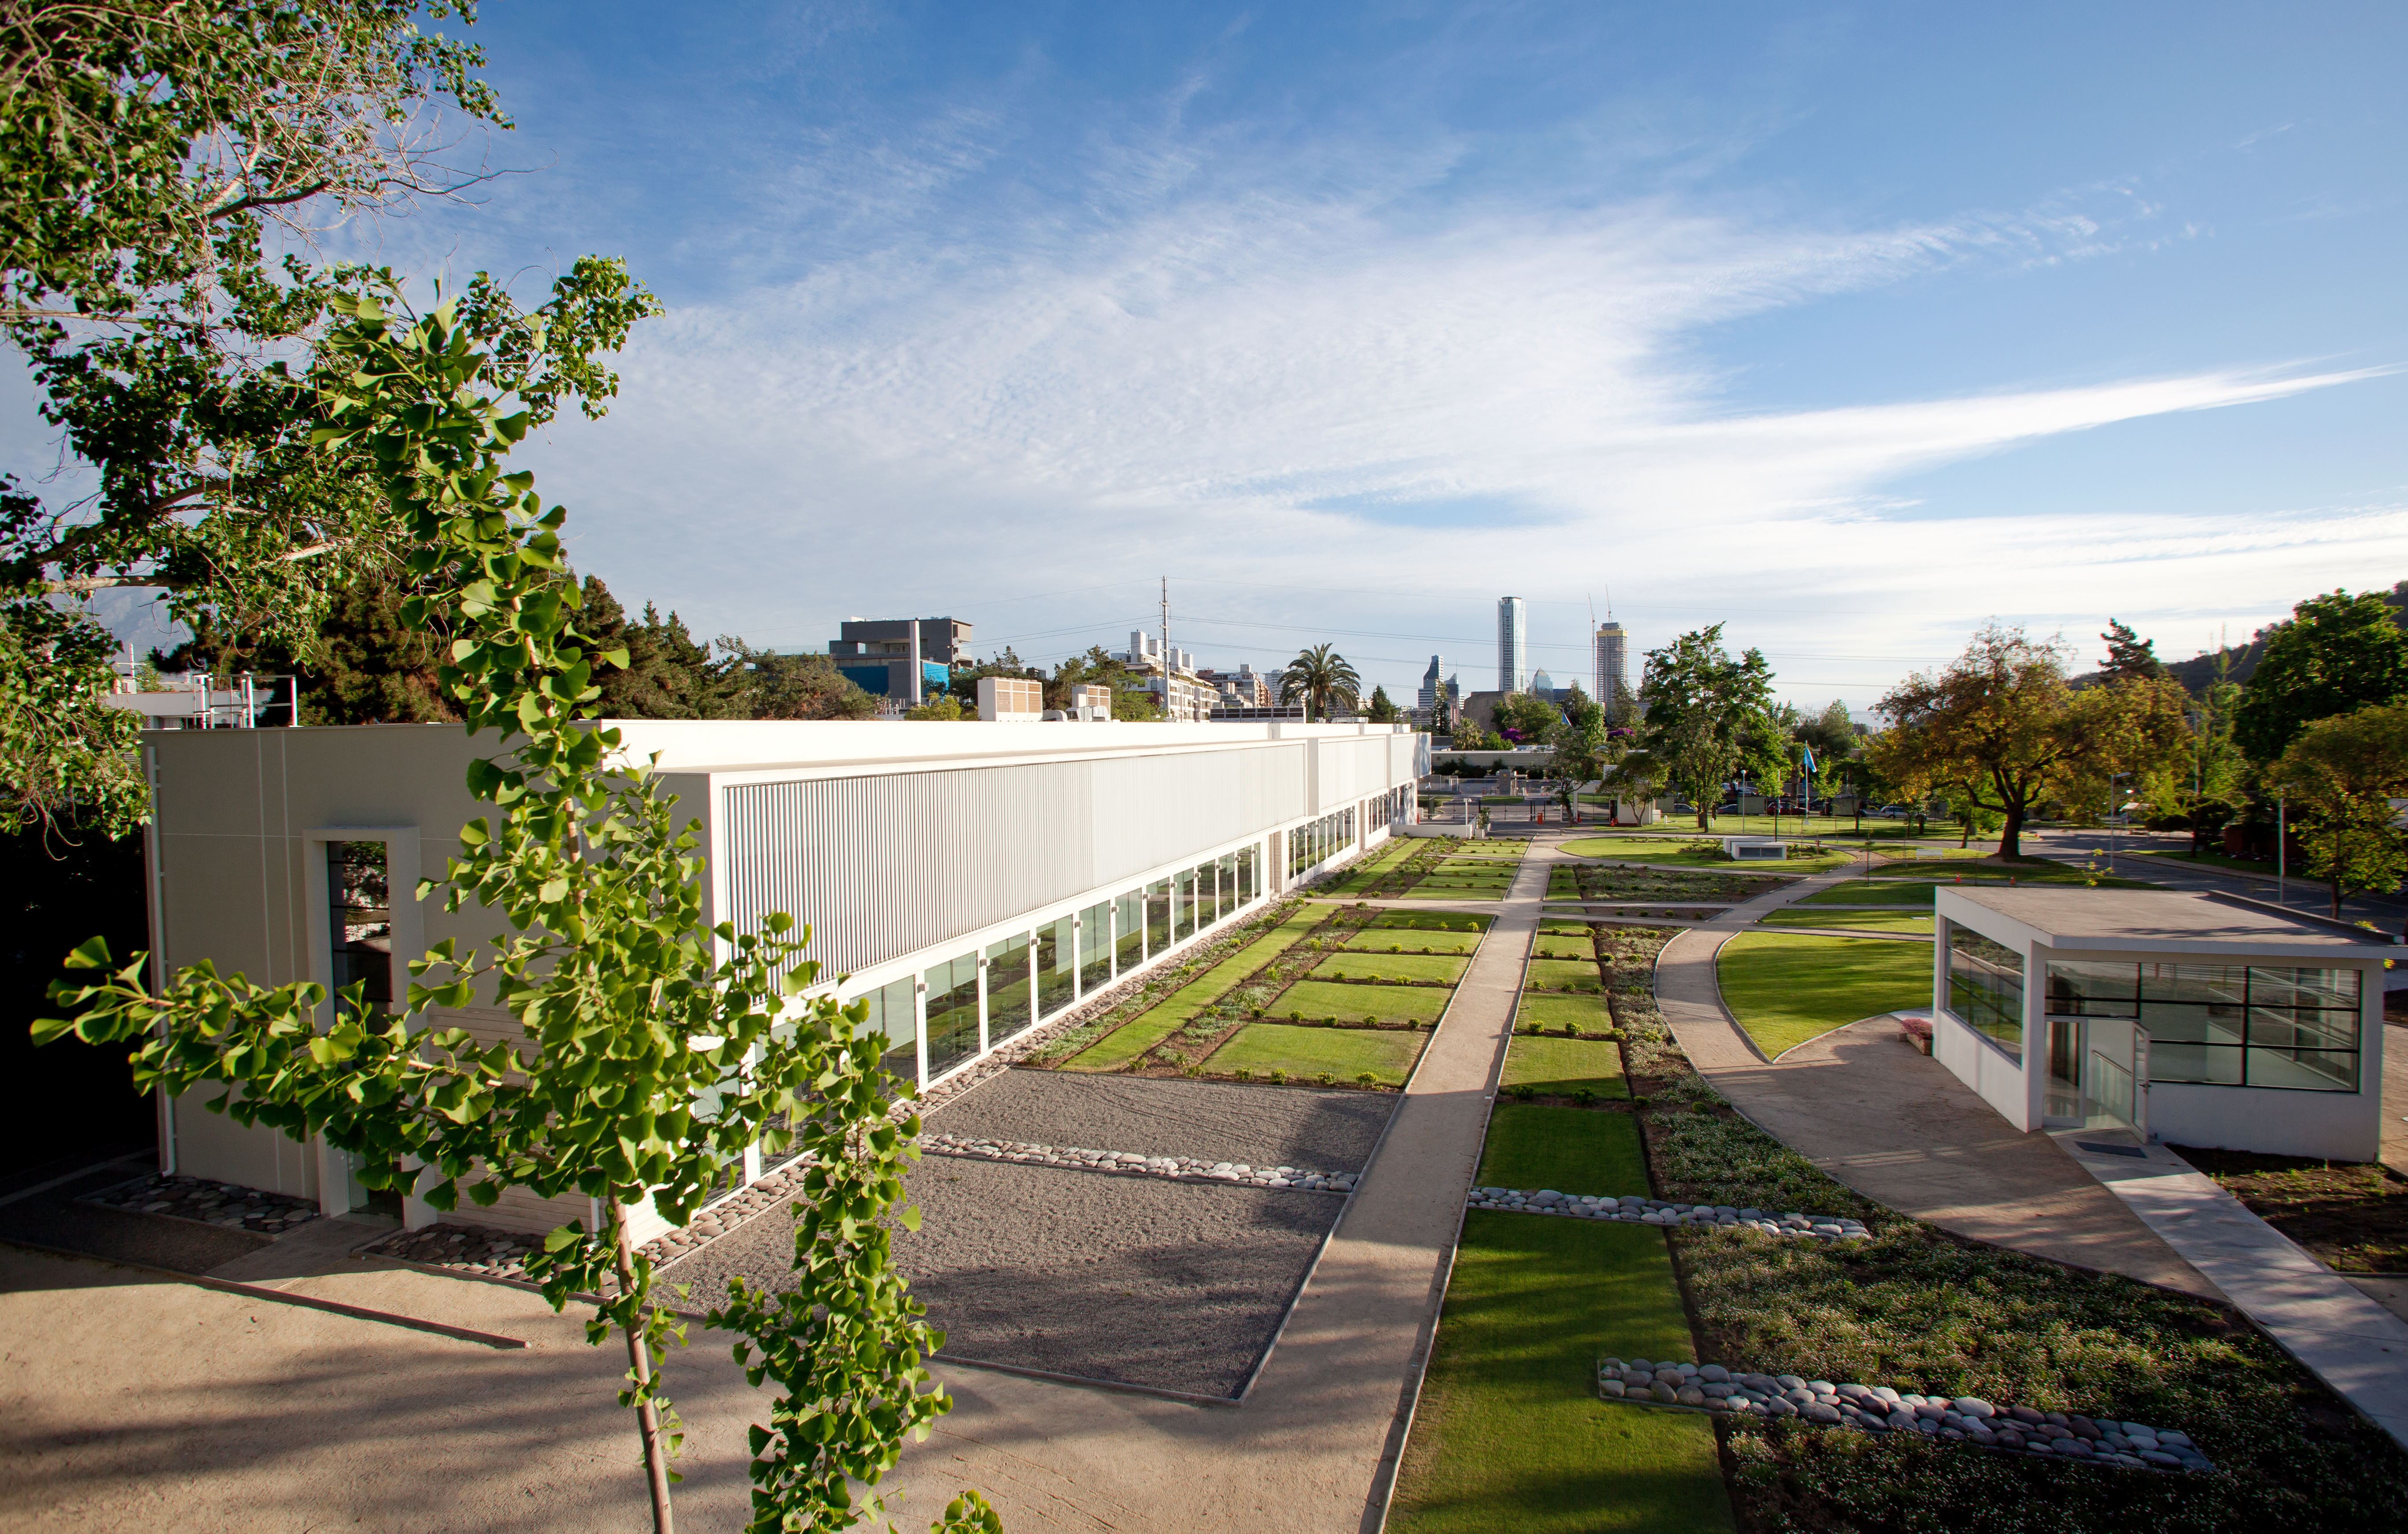

The new ALMA Santiago Central Office

The Santiago Central Office headquarters of the Atacama Large Millimeter/submillimeter Array (ALMA) project, which is adjacent to ESO's Santiago offices. With almost 7000 square metres of space, more than 100 offices and underground parking for 130 cars, it was built by ESO as part of its responsibilities as the European ALMA partner. This picture was taken from ESO's Satellite Building, looking toward the south.

Credit: ESO & ALMA (ESO/NAOJ/NRAO)/A. Triat